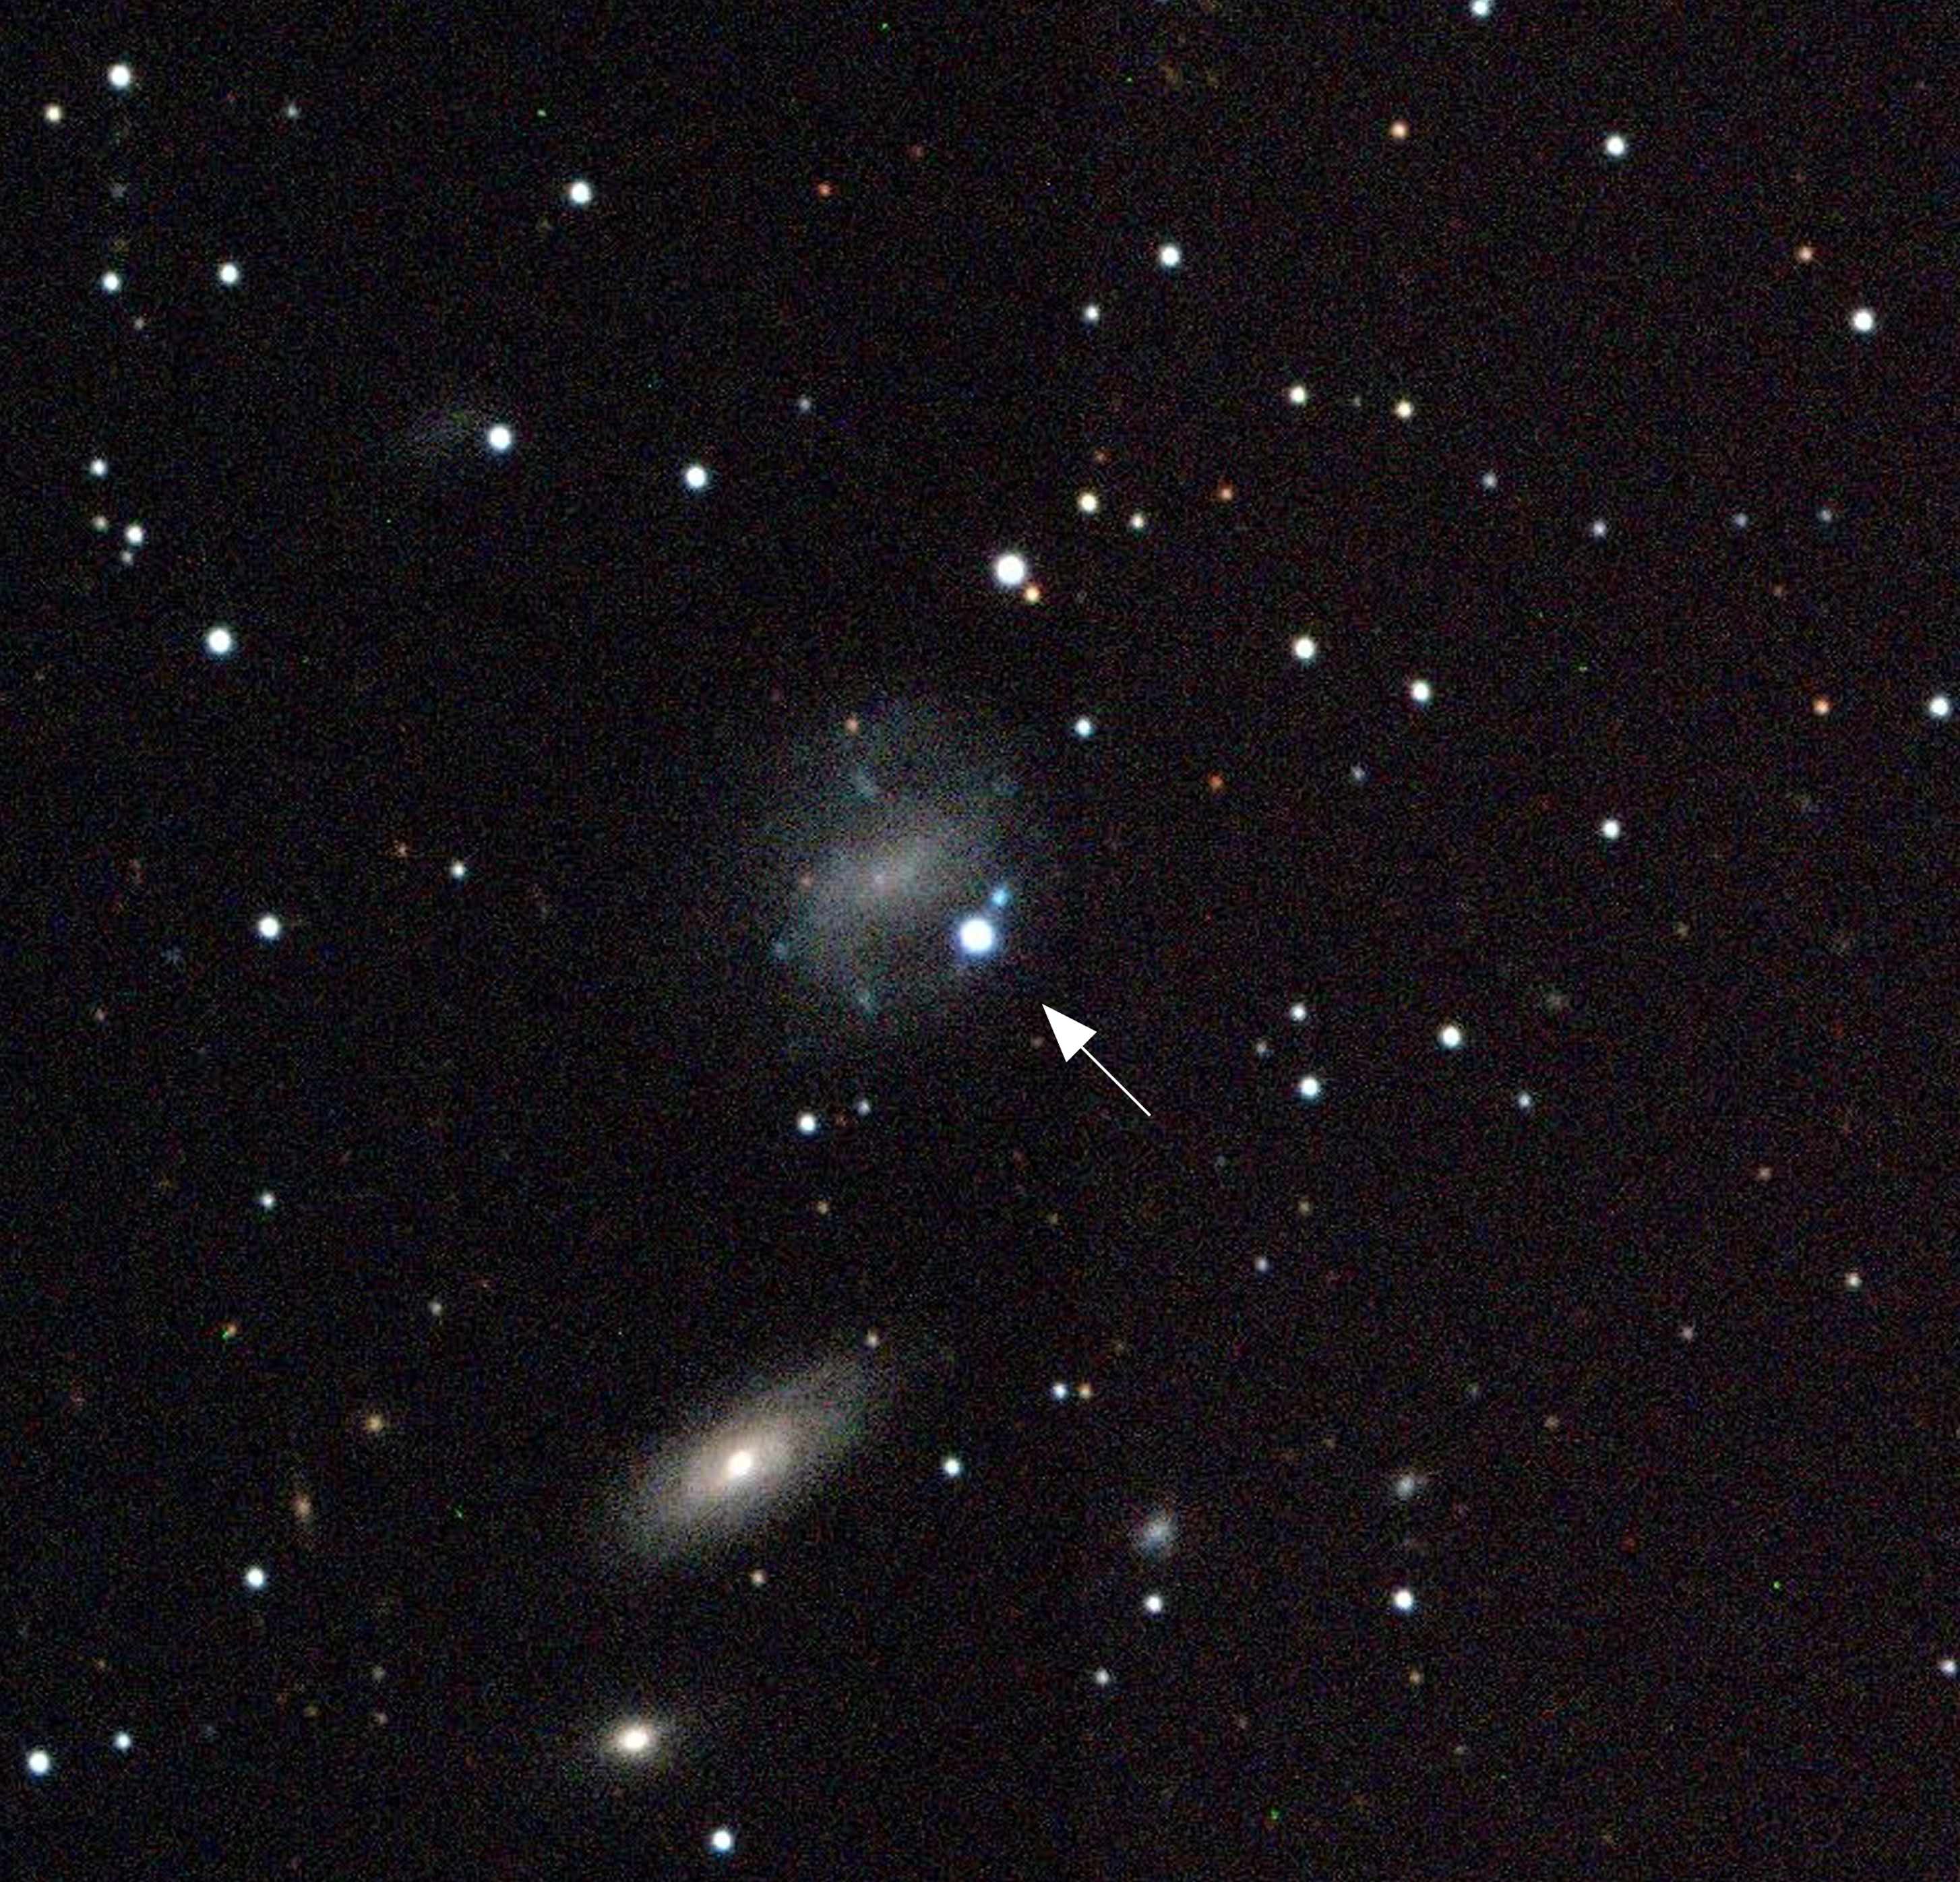

A strange Supernova with a gamma-ray burst

The image shows a colour composite of three images obtained with the EMMI multi-mode instrument at the ESO 3.58-m New Technology Telescope (NTT) at La Silla on May 4, 1998. The short exposures were obtained through V (green), R (red) and I (near-infrared) filtres. The new supernova, SN 1998bw, is the very bright, bluish star at the center (indicated with an arrow), located on an arm of spiral galaxy ESO 184-G82 . There are several other galaxies in the field.

Credit: ESO